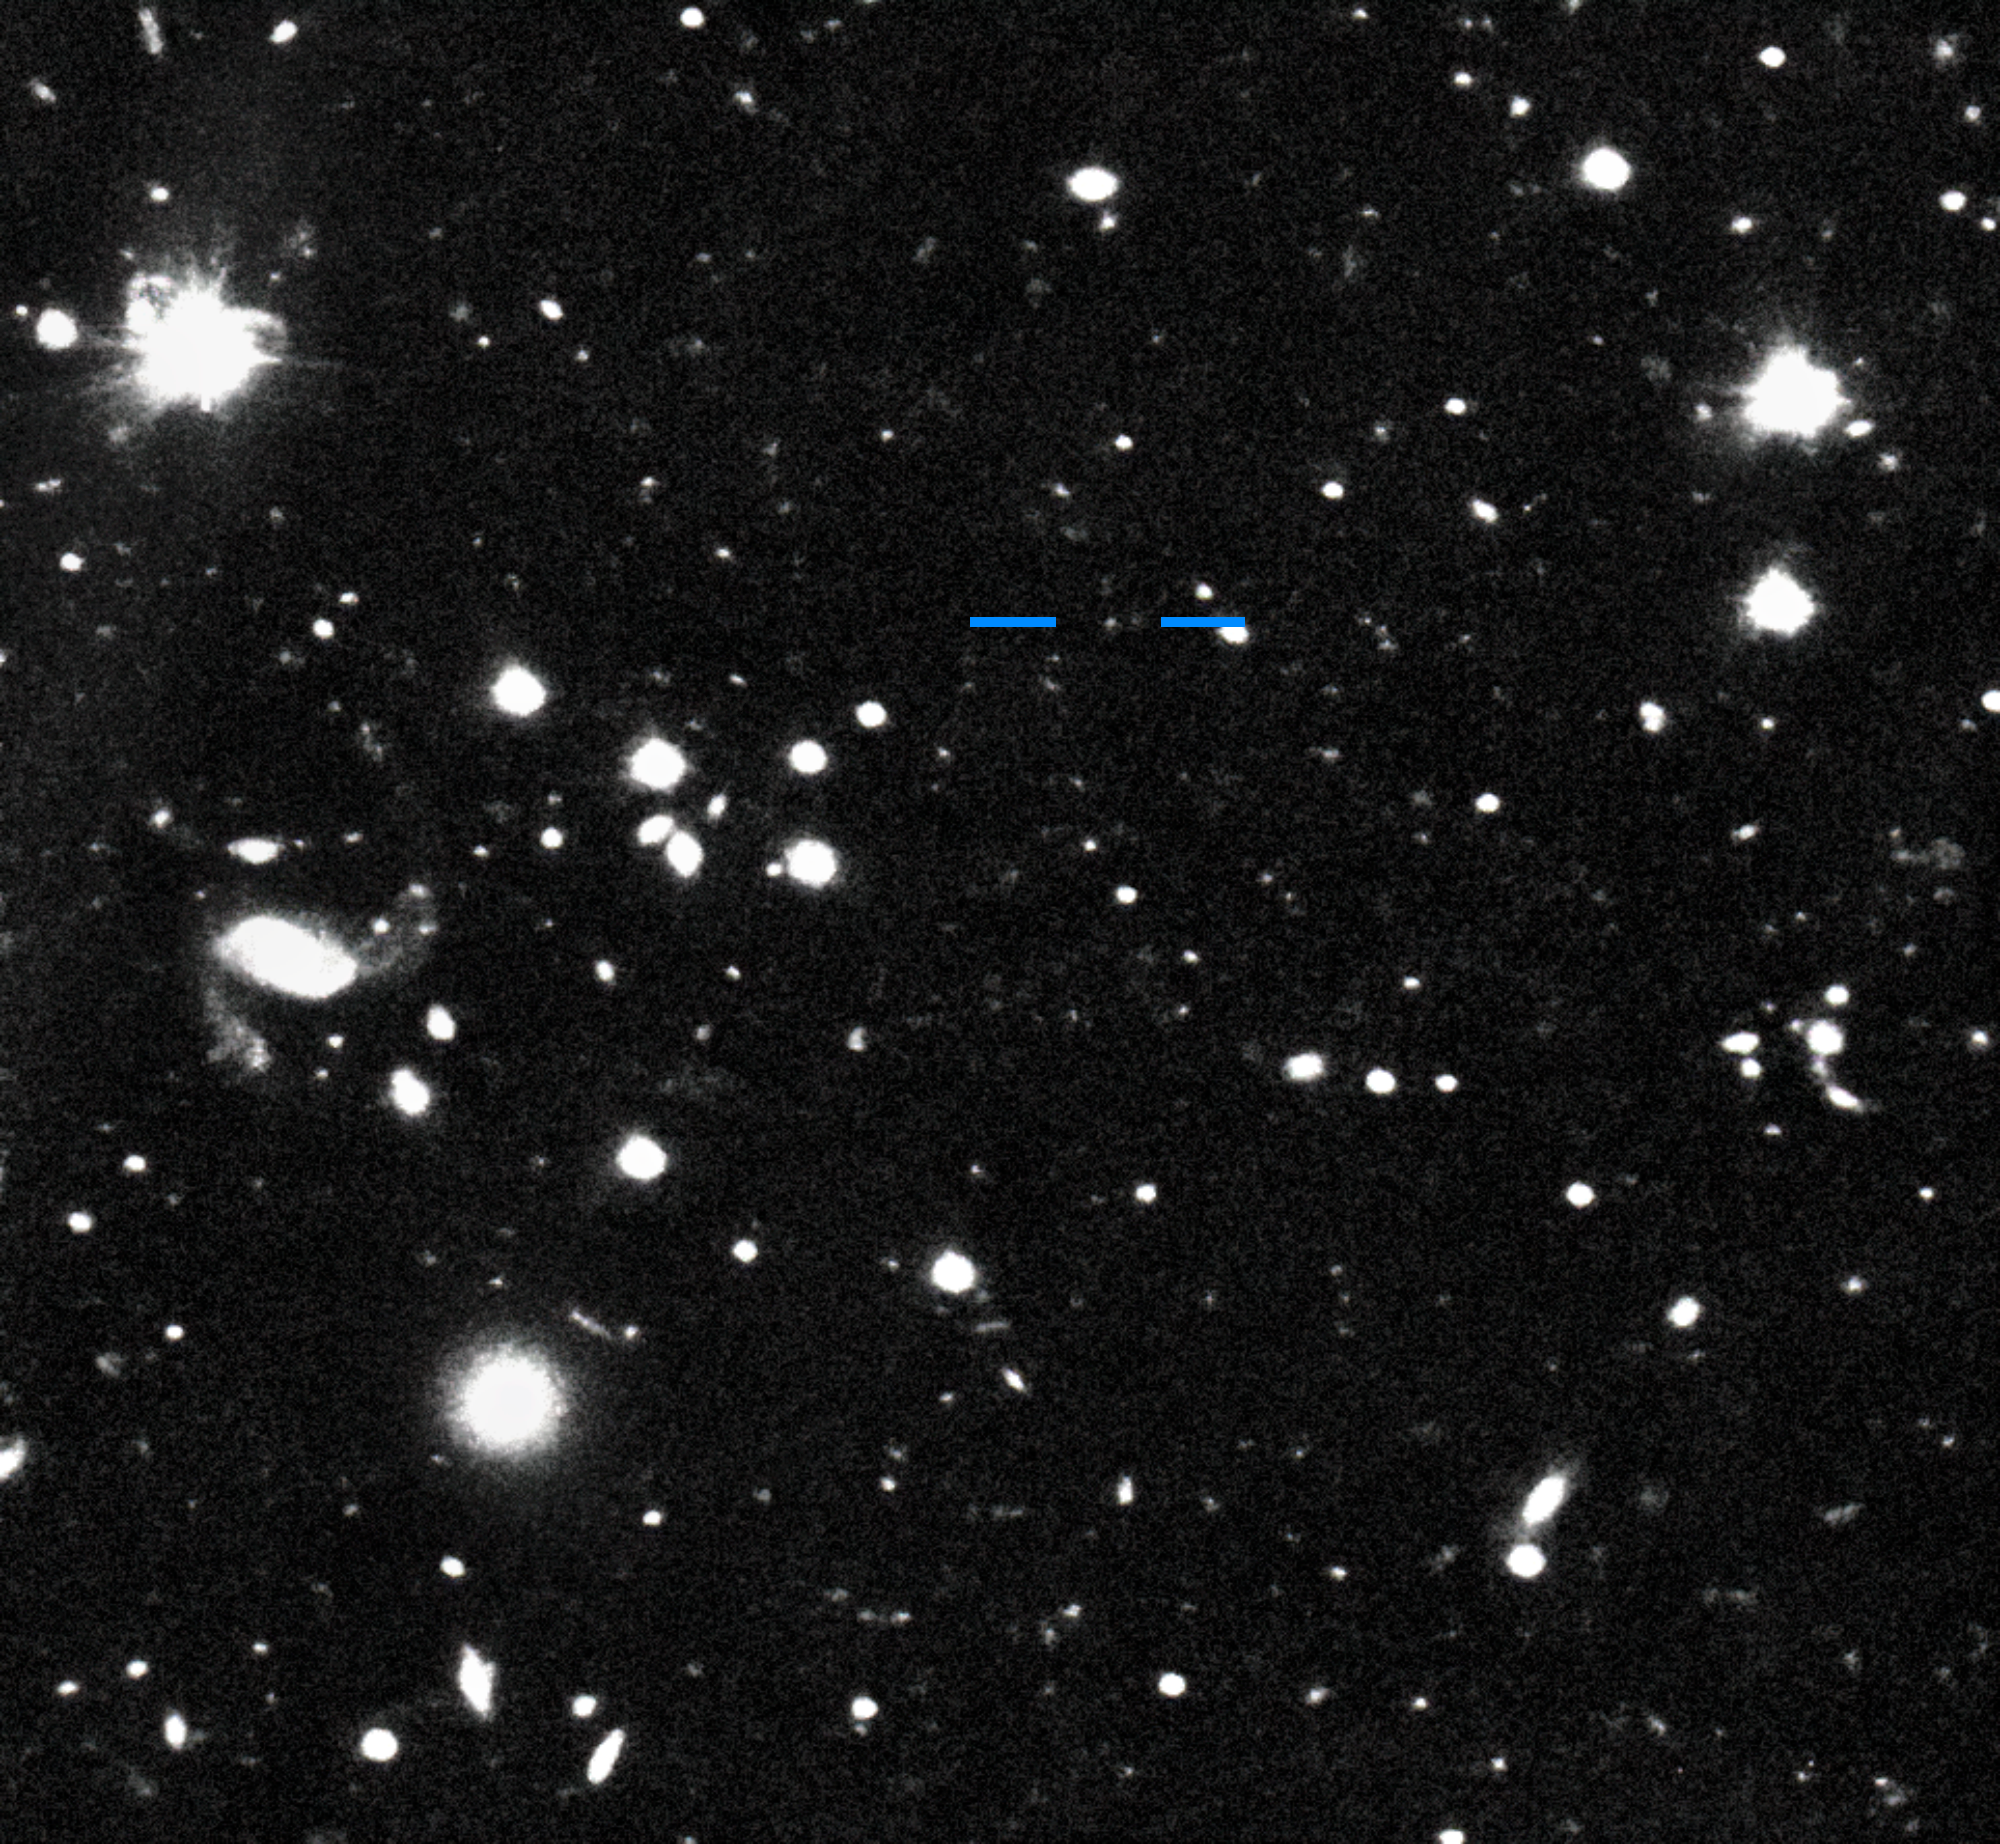

Farfarout on 16 January 2018

This discovery image of Farfarout (2018 AG37) was taken with the Subaru Telescope on the night of 16 January 2018 Universal Time (UT). By comparing this image with one taken on the previous night, it is possible to see that Farfarout (marked by blue horizontal lines) moves while the background stars and galaxies do not.

Credit: S. Sheppard